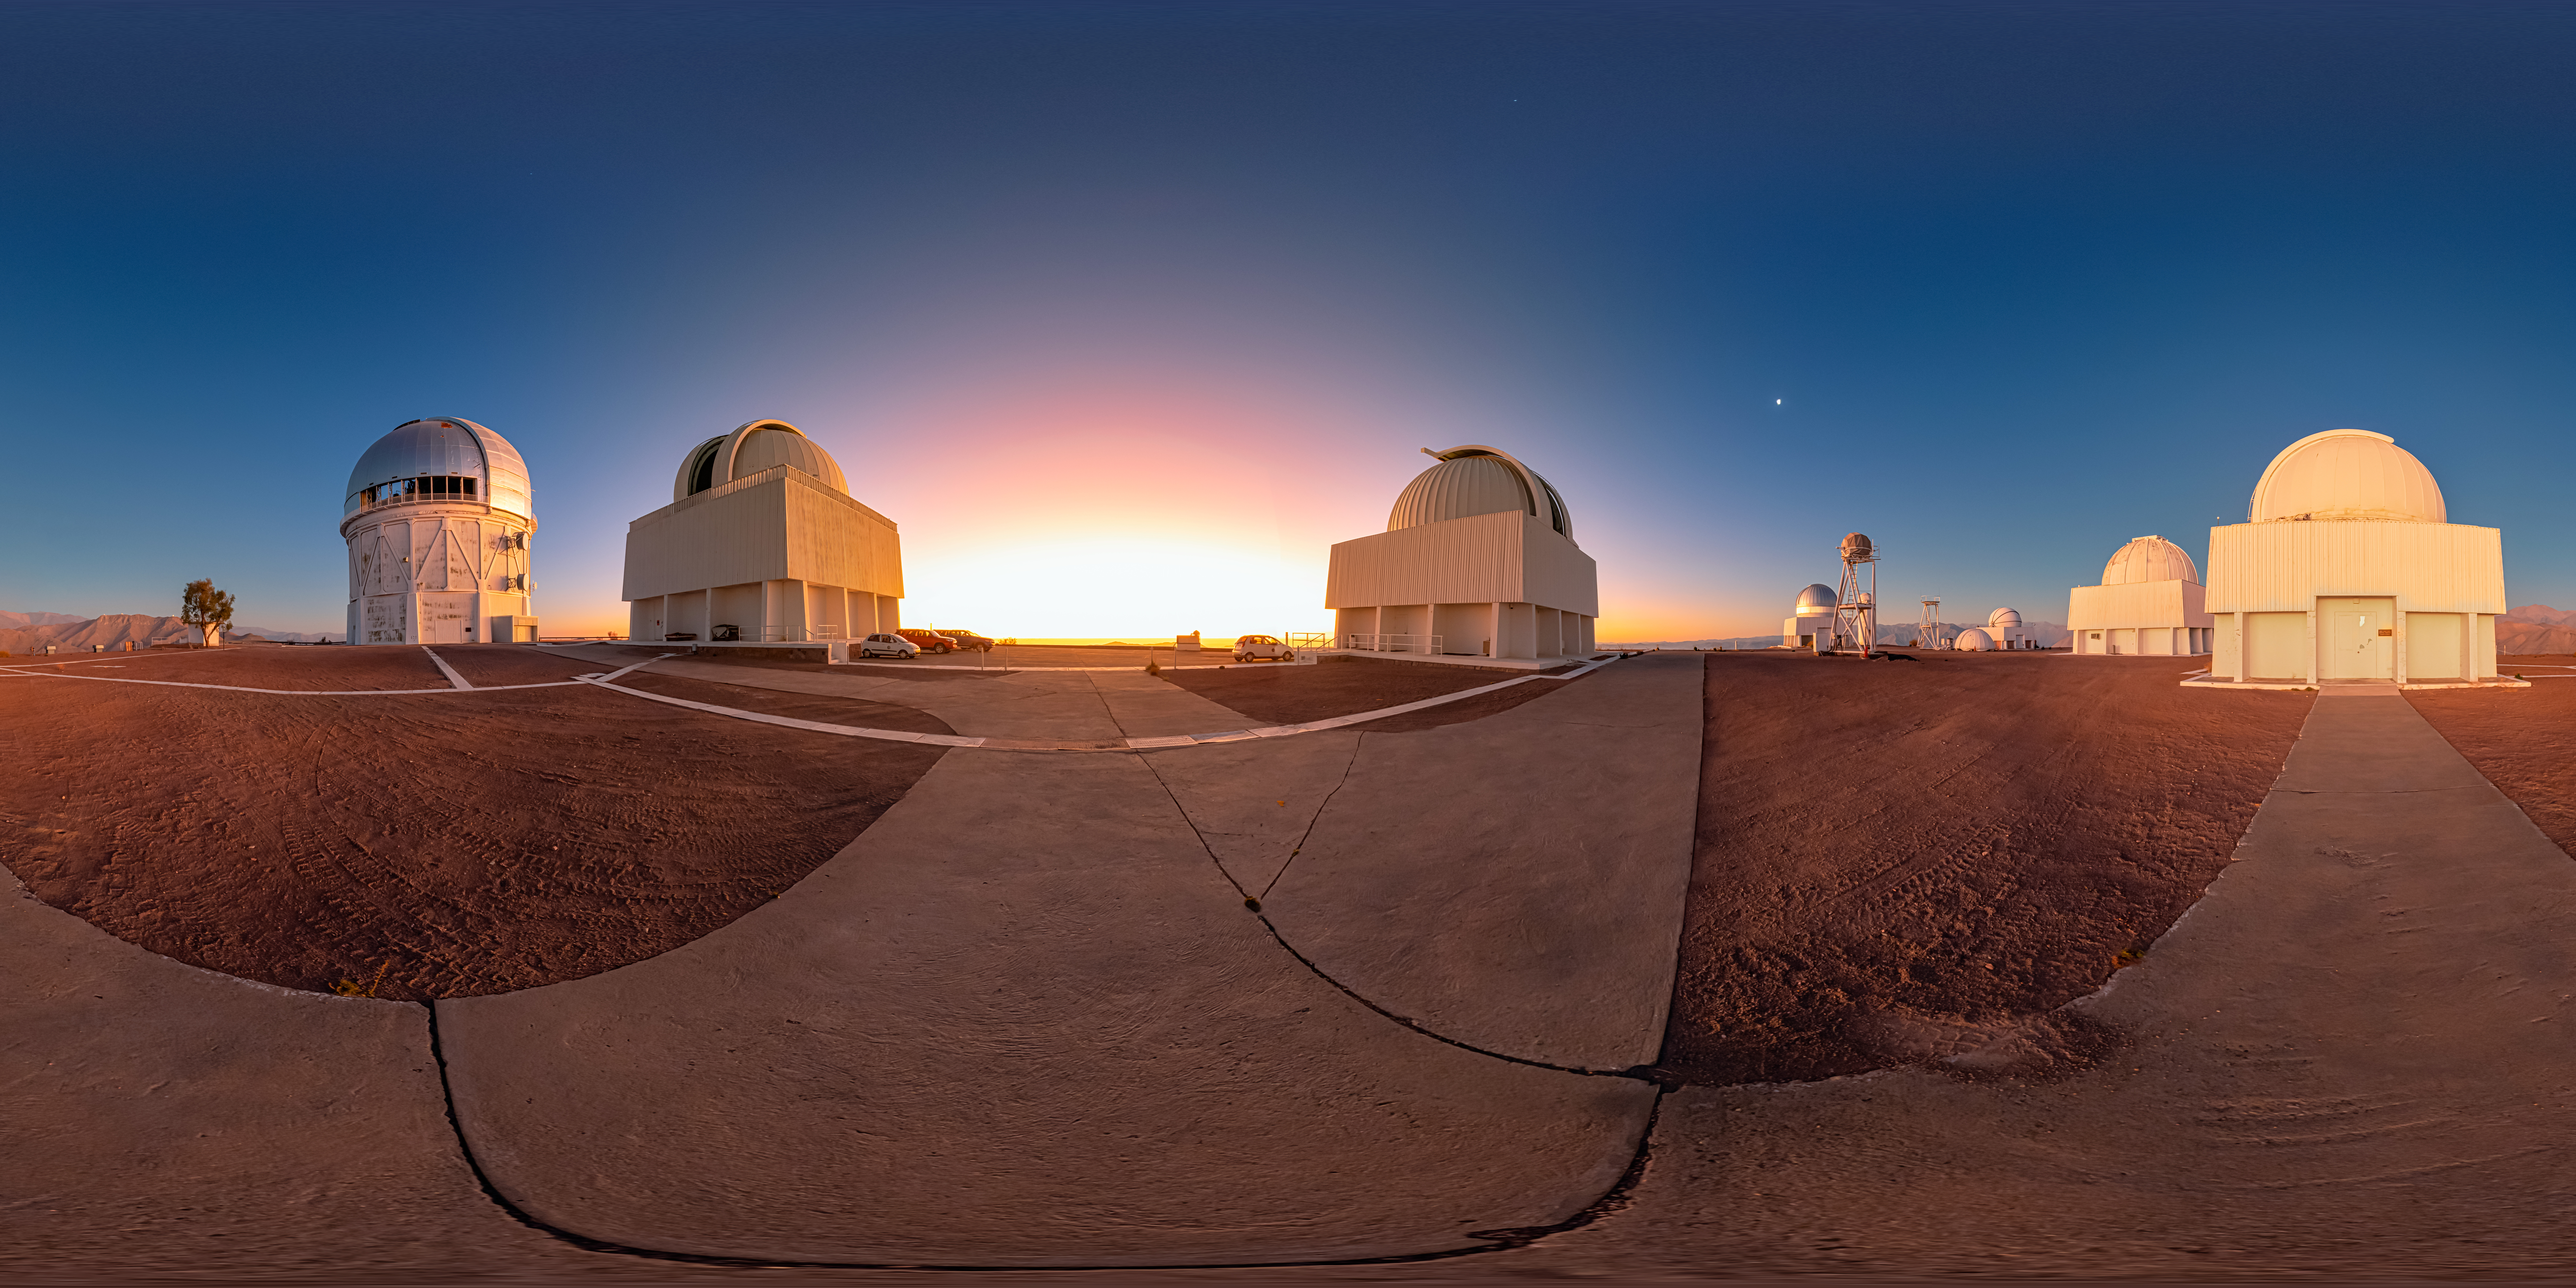

Sunset Behind Cerro Tololo Inter-American Observatory 360 Panorama

A 360 panorama view of the sun setting behind the upper plateau of Cerro Tololo Inter-American Observatory (CTIO), a Program of NSF NOIRLab.

A fulldome version of this image can be found here.

Credit: CTIO/NOIRLab/NSF/AURA/P. Horálek